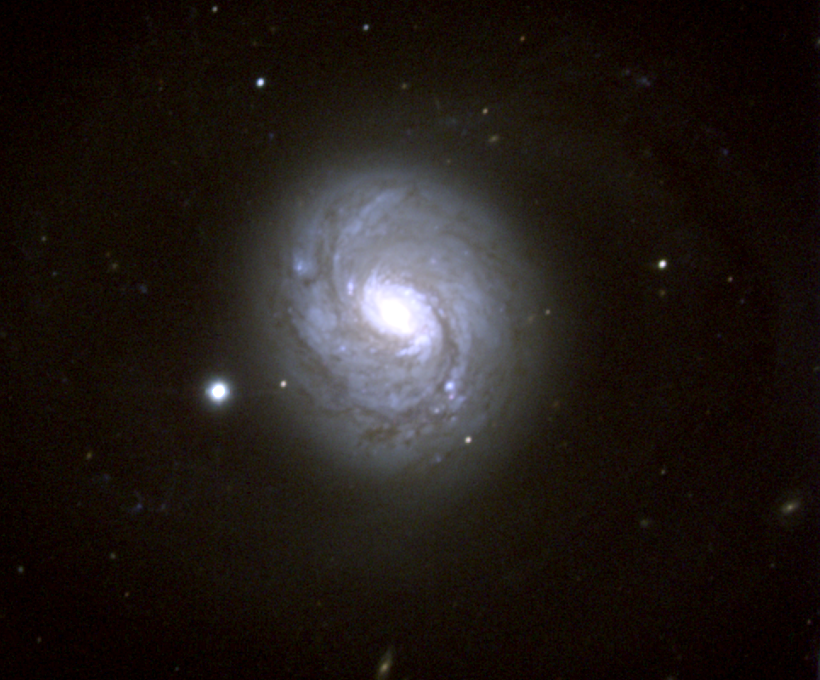

M77, NGC 1068

M77 is a type Sb spiral galaxy in the constellation Cetus. For various reasons, it is much more commonly referred to by its NGC number. NGC1068 is the nearest and brightest example of a type II Seyfert galaxy, showing broad and strong emission lines due to high velocity gas in the galaxy's inner regions. A strong radio source known as Cetus A sits in the nucleus.

Credit: NOIRLab/NSF/AURA